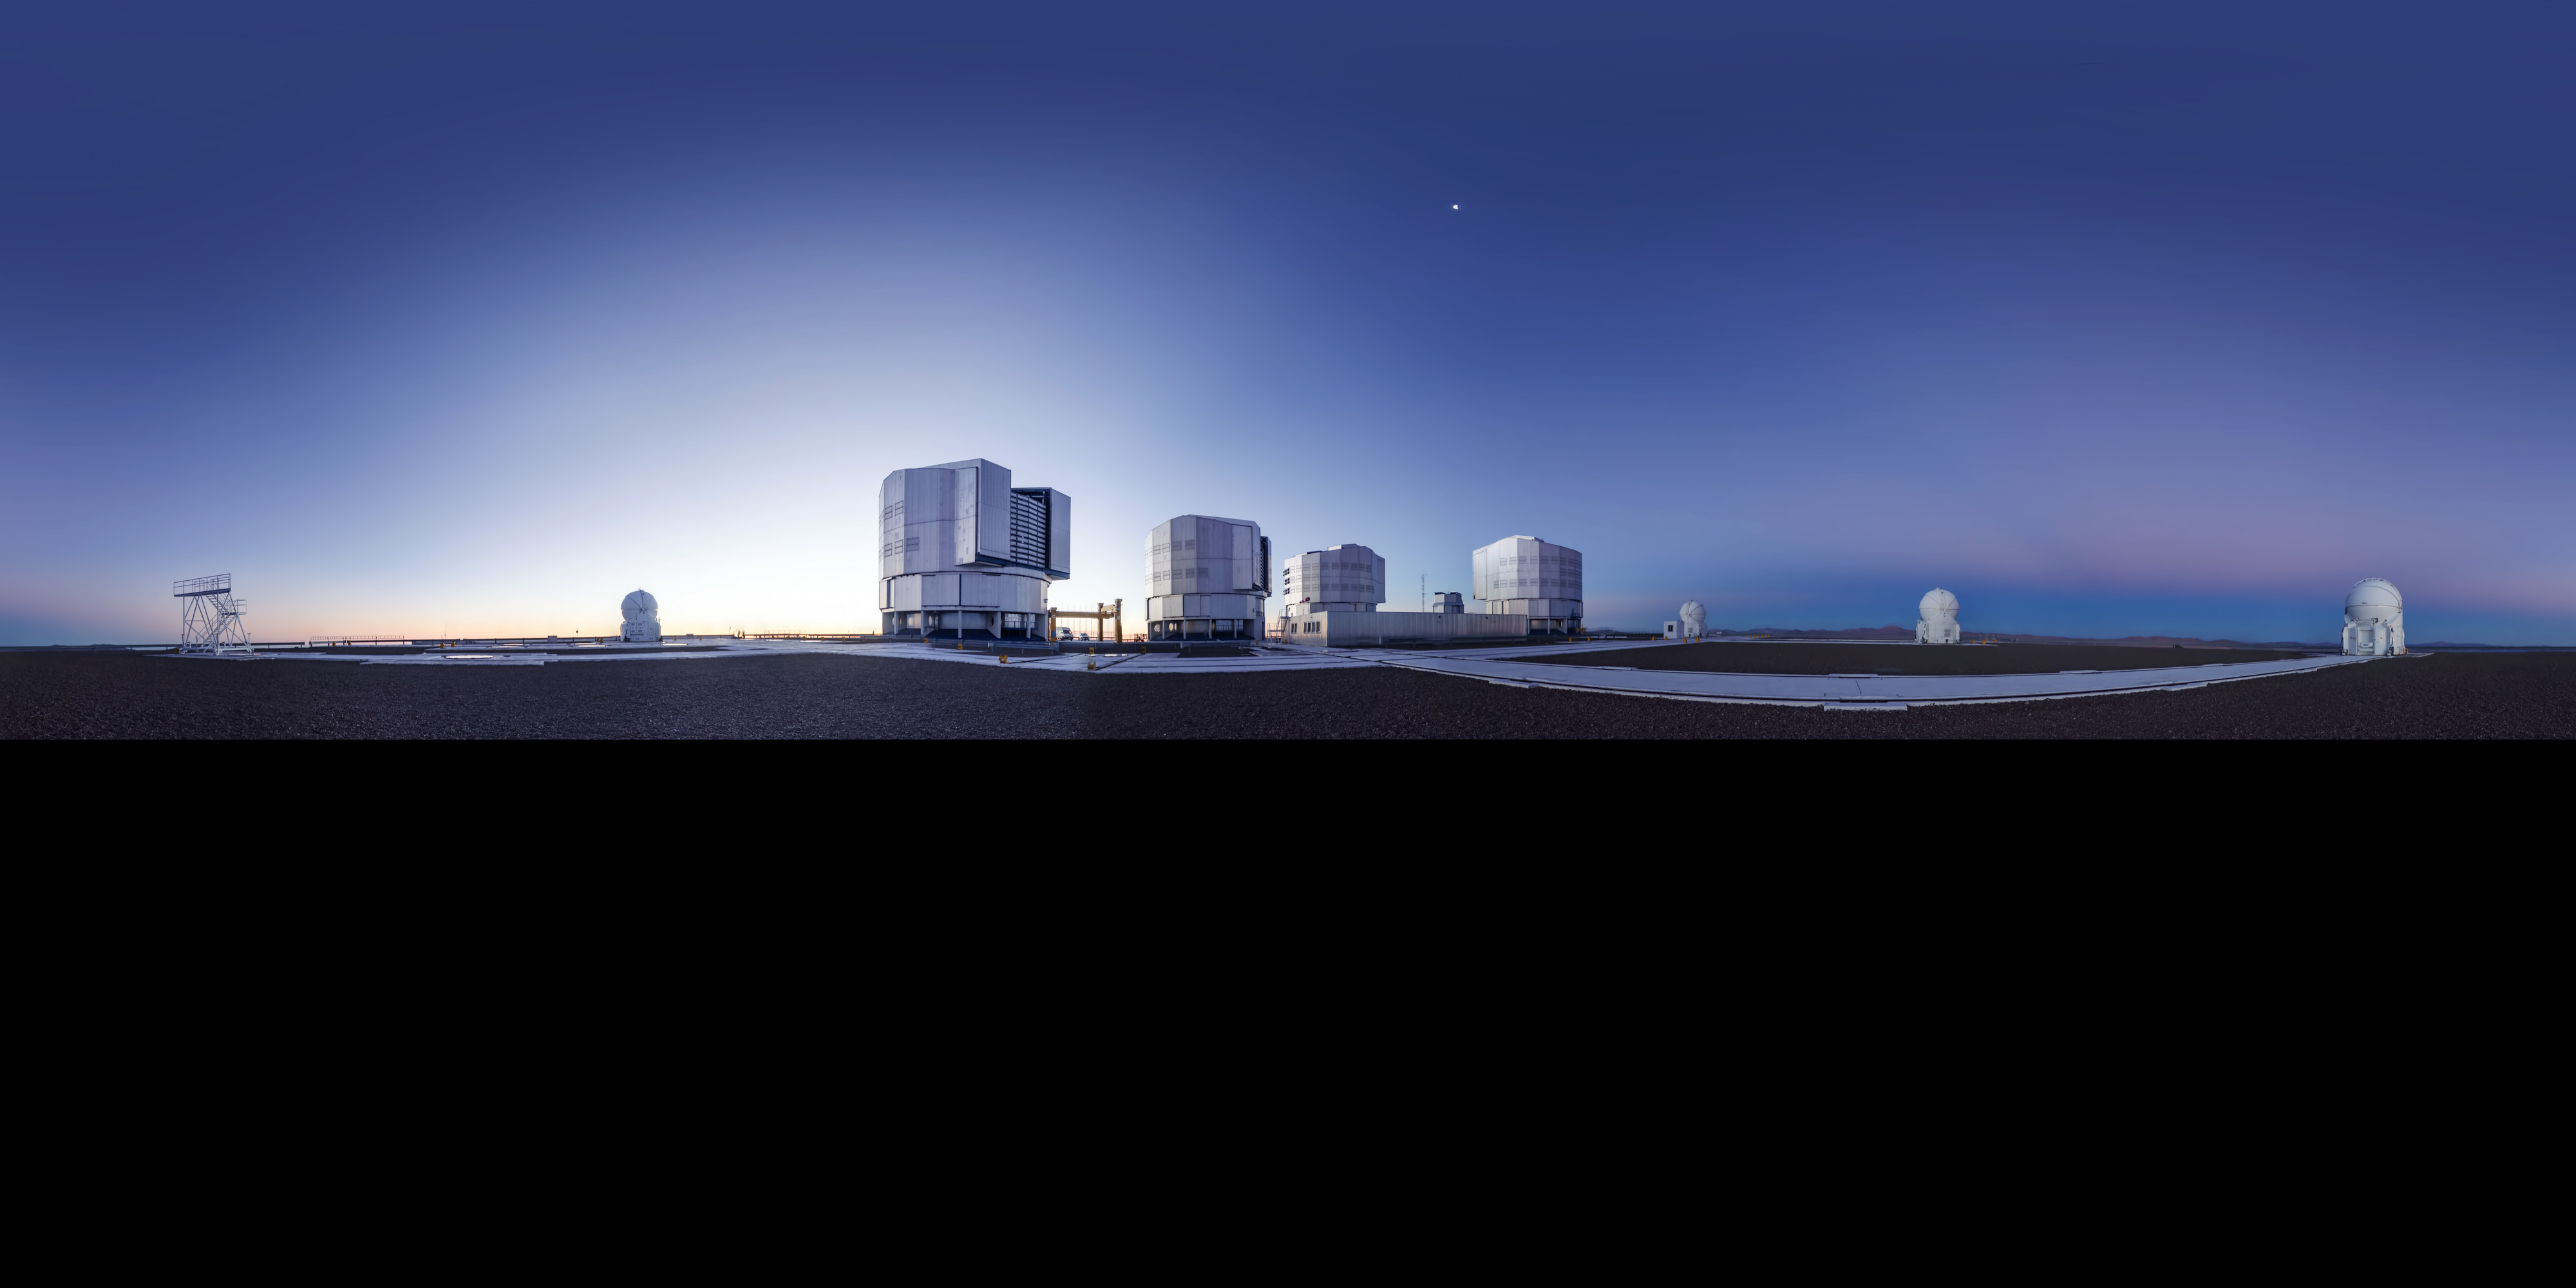

Another clear day at Paranal

Day view at Paranal Observatory. This photo is an extended to 360 x 180 degrees (with black) panorama of the site.

Credit: ESO/G. Brammer